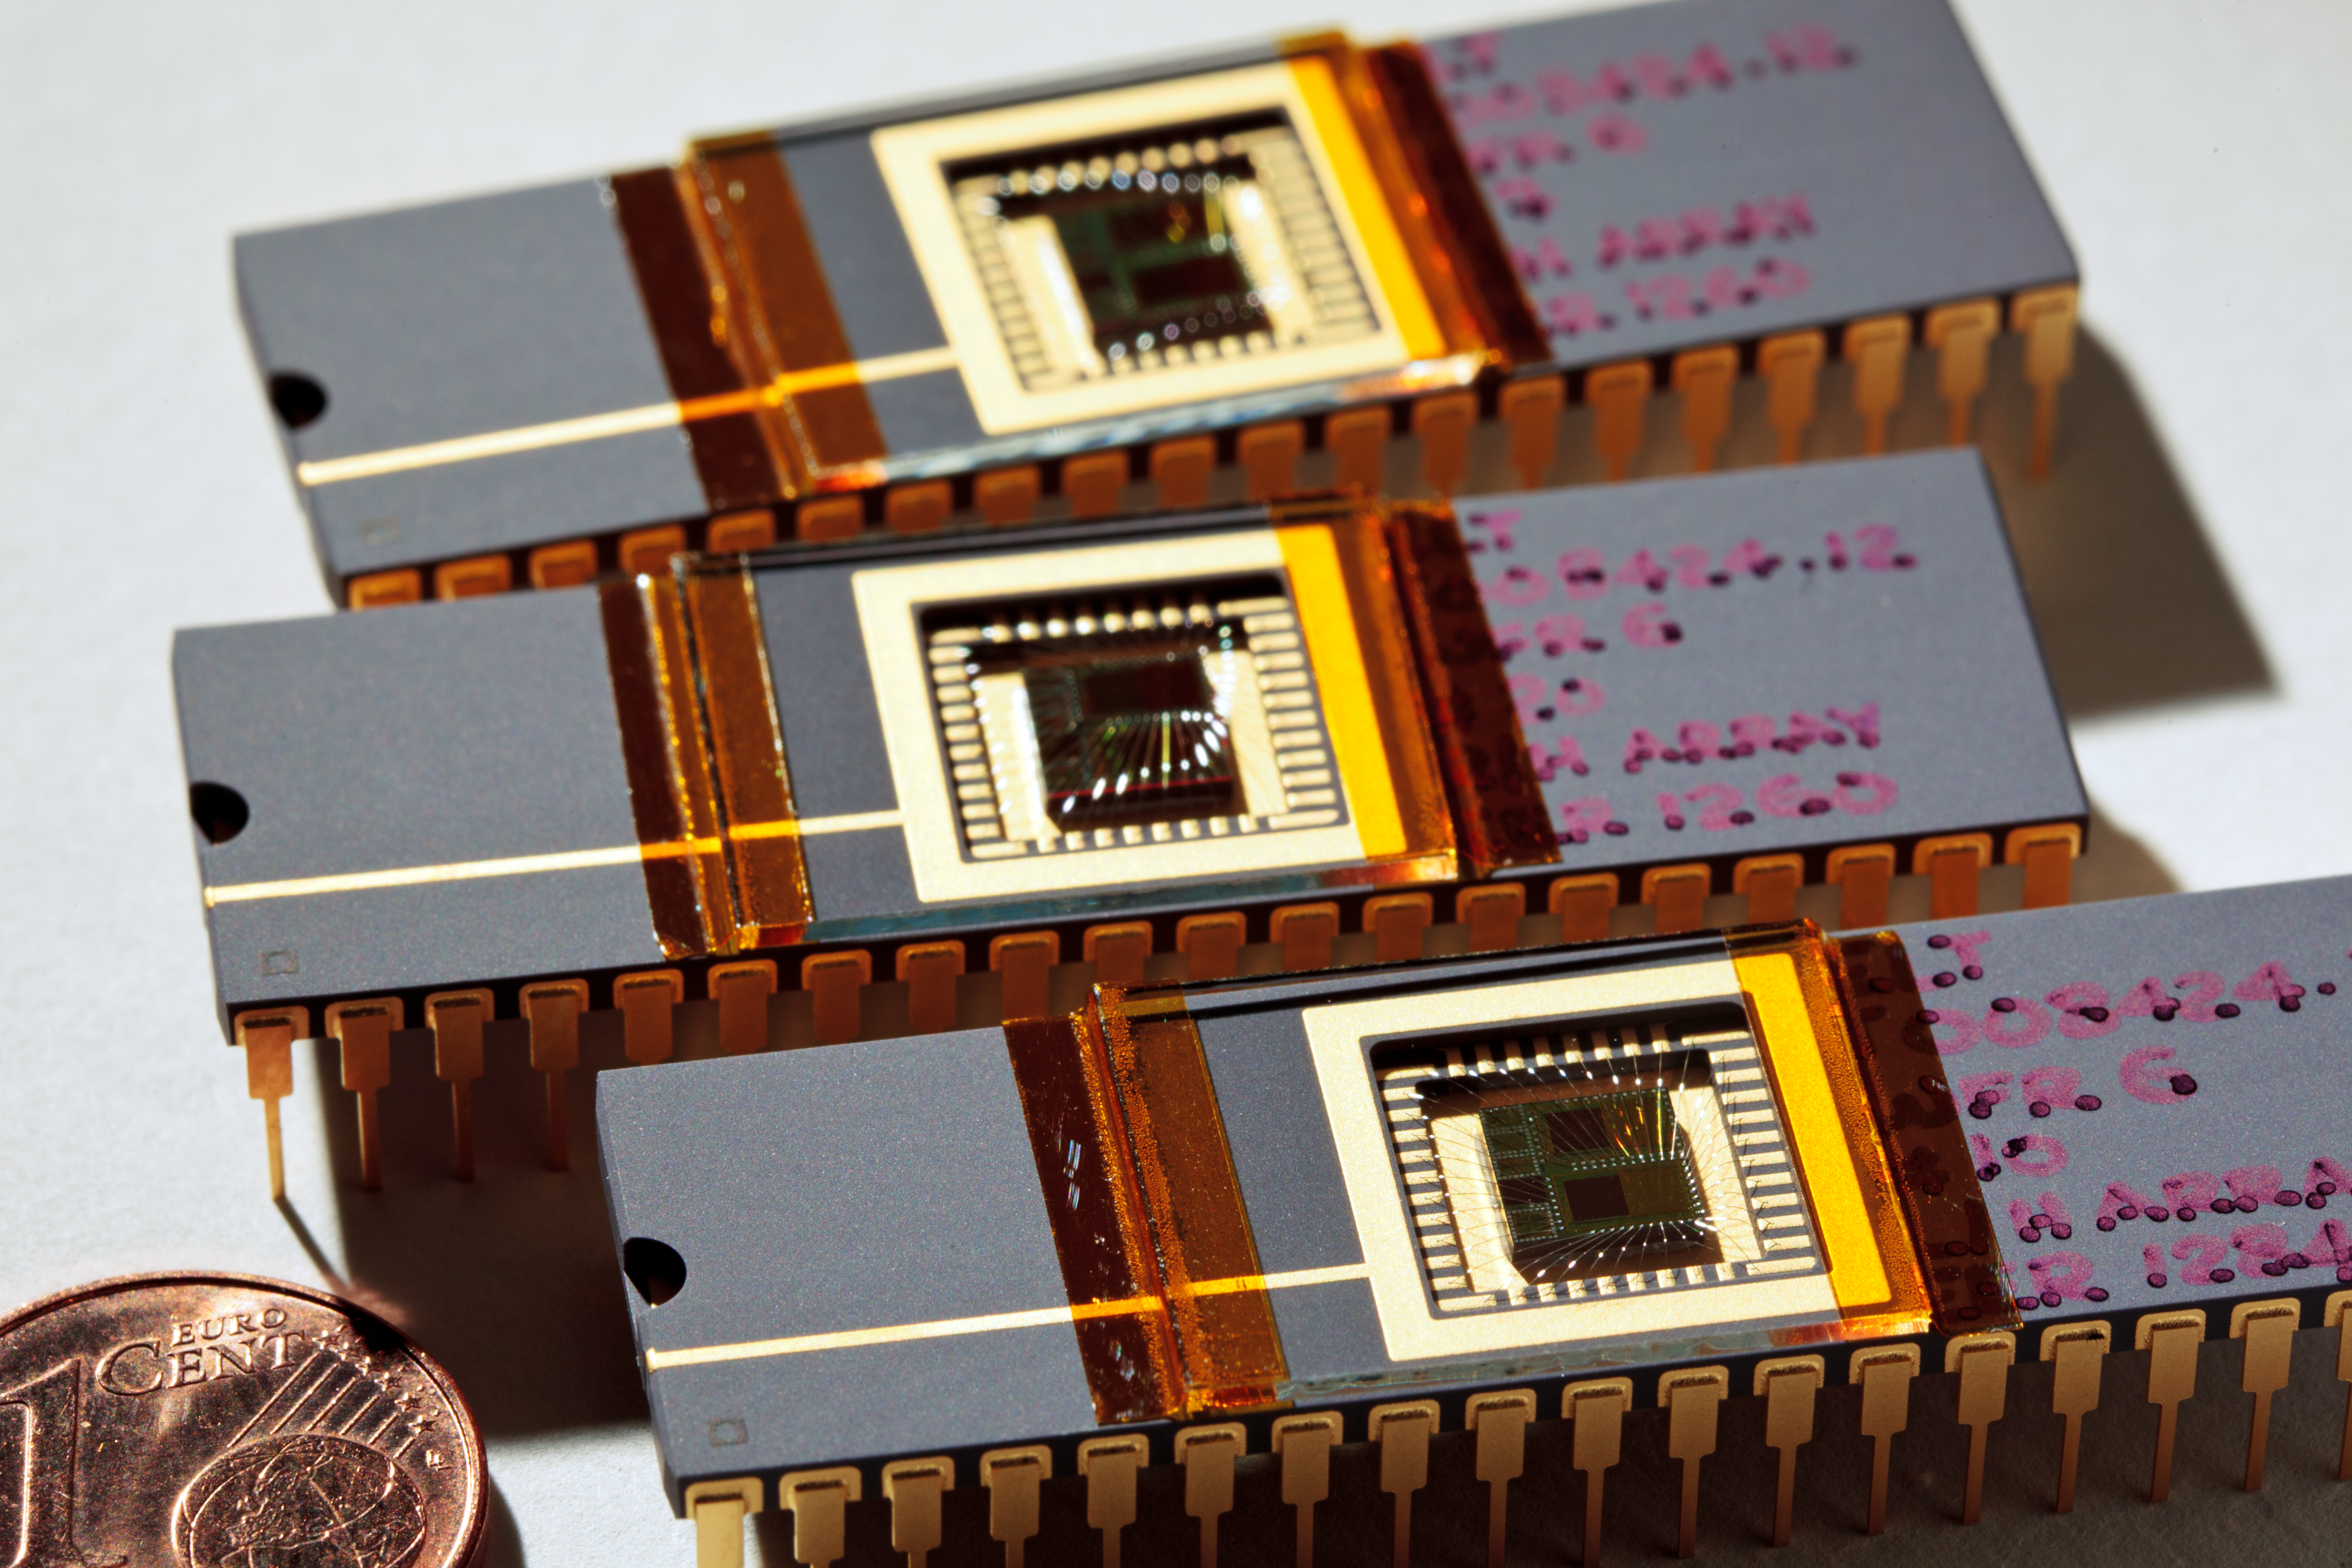

Wavefront sensors

ELT technical demonstration wavefront sensors.

Credit: ESO